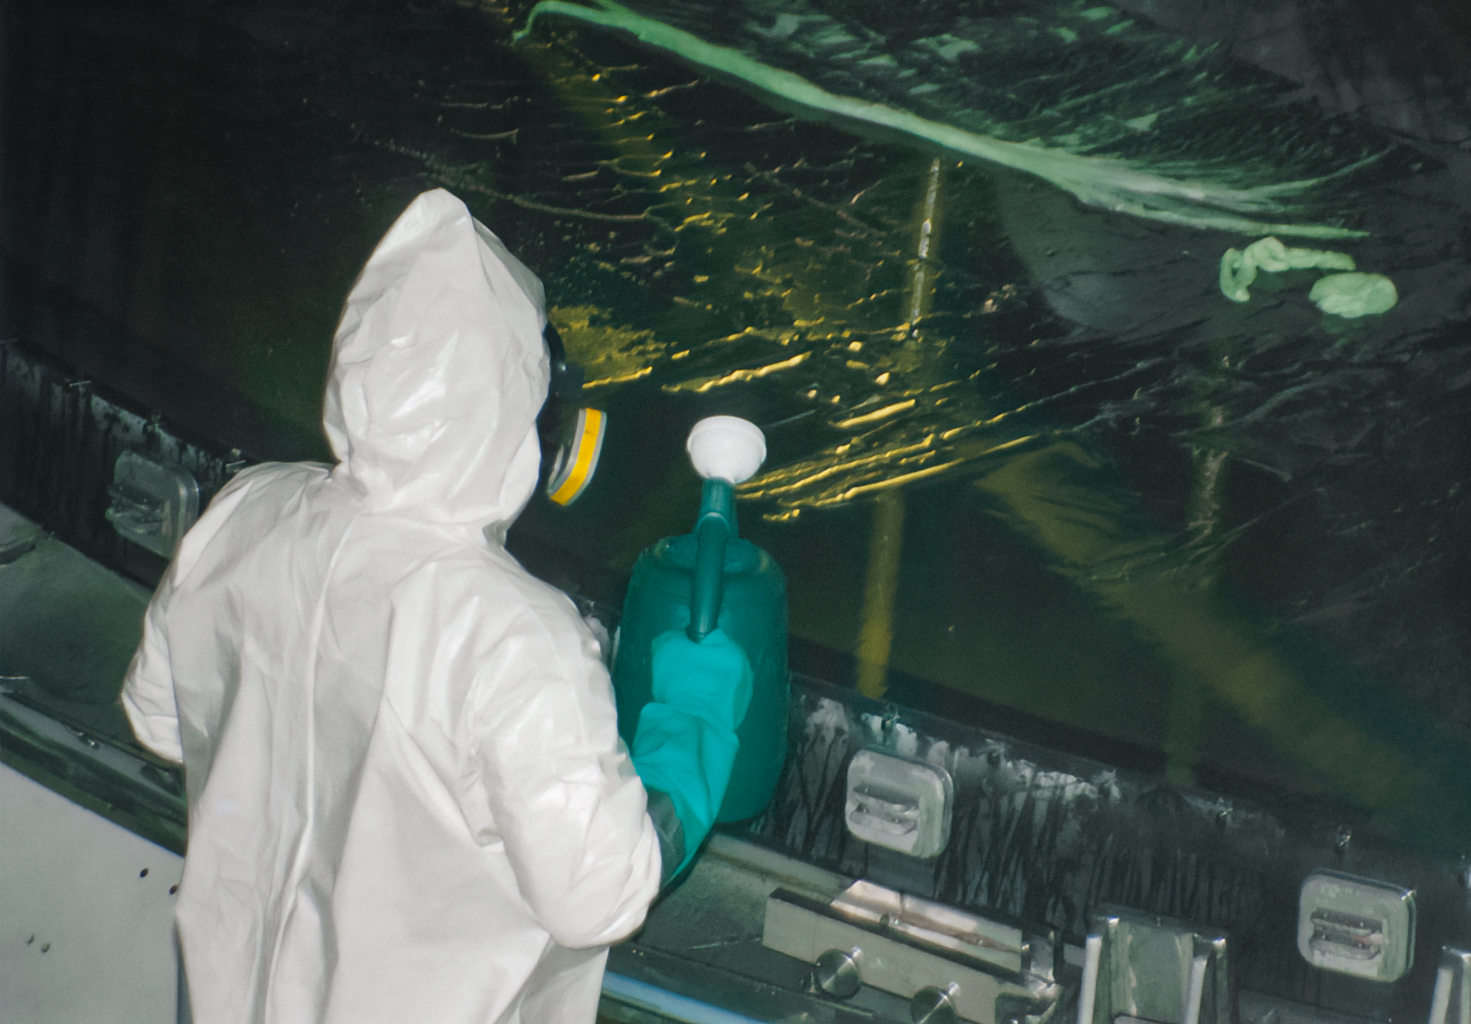

Gemini South Mirror Arrival

The Gemini South 8.1-meter primary mirror arrived at Cerro Pachón in 2000.

Credit: International Gemini Observatory/NOIRLab/NSF/AURA